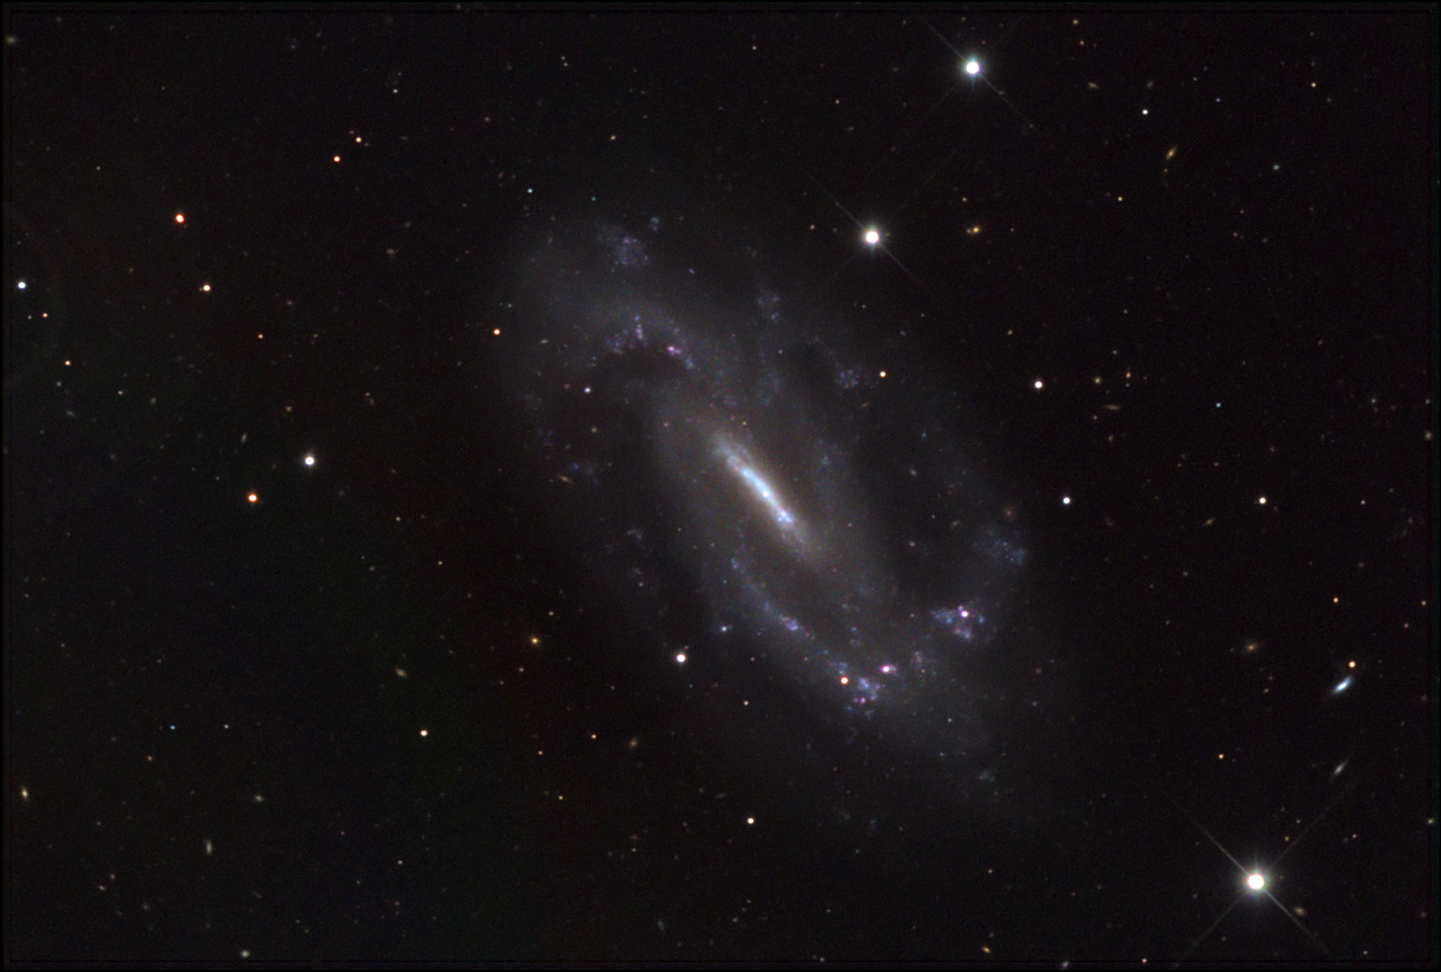

NGC 3319

At a distance of 32 million light years, NGC 3319 is a relatively nearby galaxy. Much of the activity in this galaxy is resigned to the central bar- the rest of the galaxy is seemingly quiet (and *very* dim). A few star forming regions punctuate the ends of the bar and the bends in the spiral arms. Astronomers have wondered why this particular barred-spiral seems to lack much gas (and thereby much star formation). The distribution of hydrogen gas in this galaxy is also significantly asymmetric. The reason for this is unknown as normally interaction with another galaxy would cause this effect; but there are no perturbers in the vicinity.

This image was taken as part of Advanced Observing Program (AOP) program at Kitt Peak Visitor Center during 2014.

Credit: KPNO/NOIRLab/NSF/AURA/Adam Block